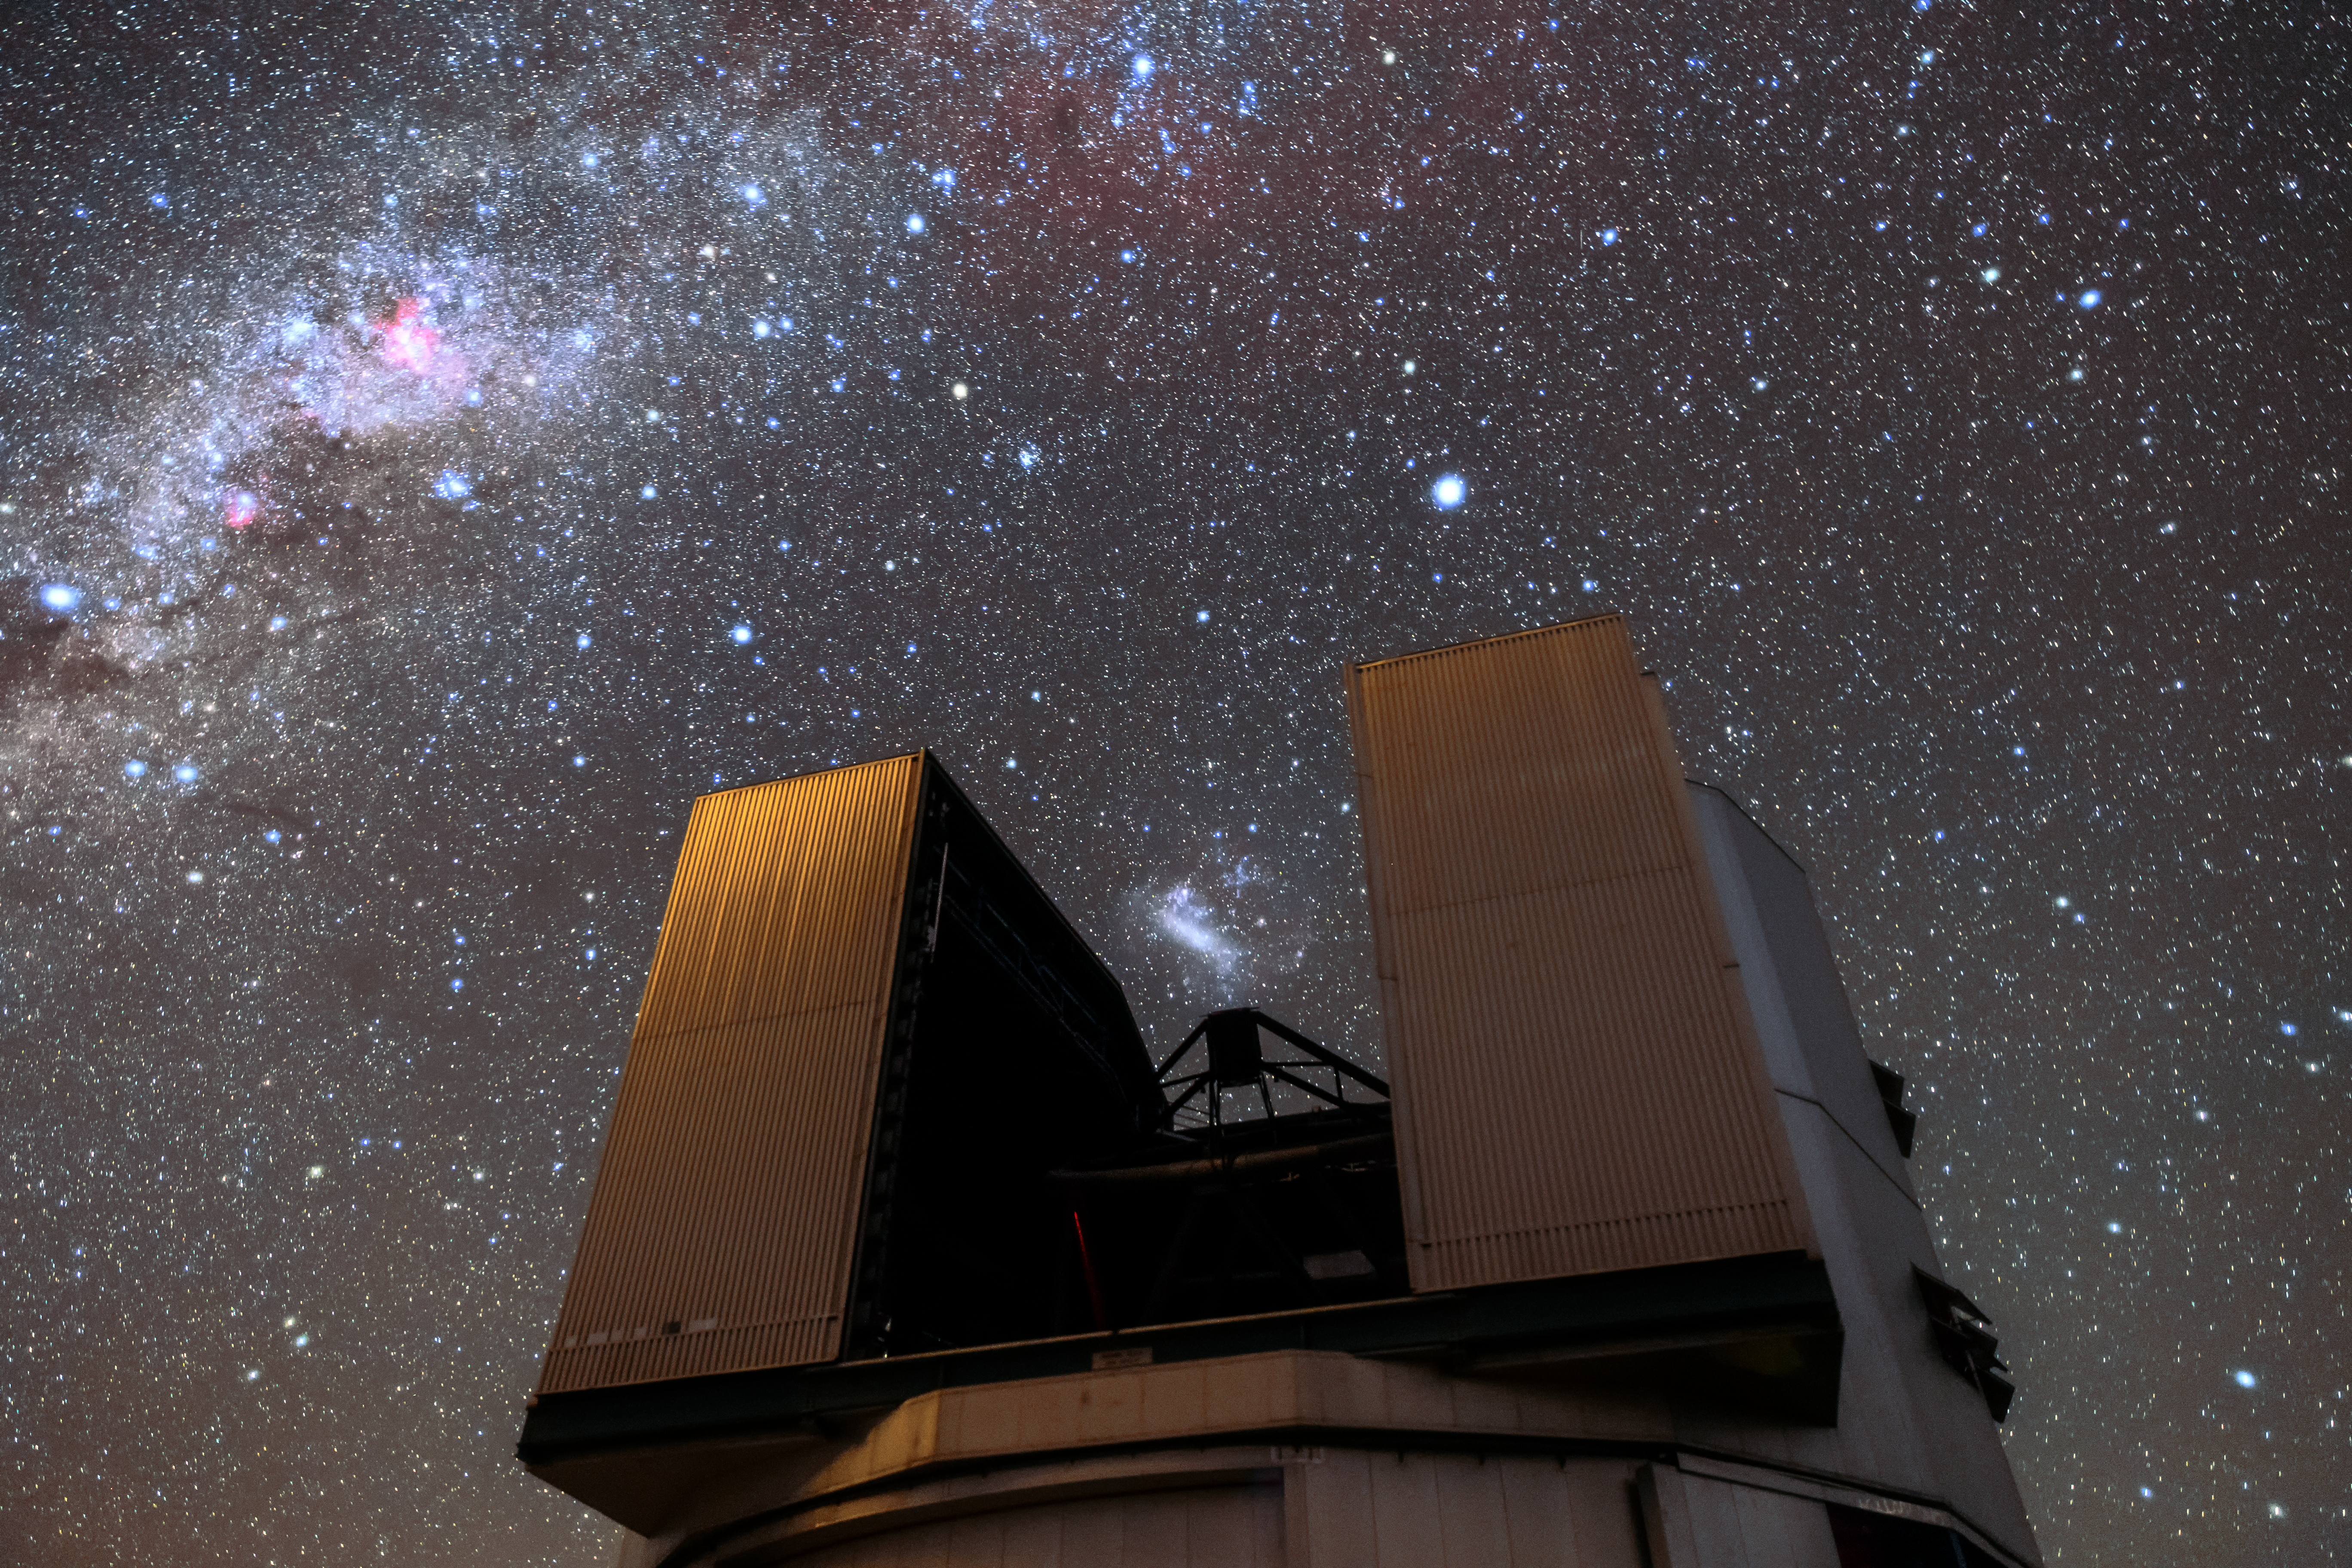

The 'scope of the sky

One of the four Unit Telescopes of ESO's Very Large Telescope (VLT) sits under the sky above its home, the Paranal observatory. Each UT has a main mirror 8.2 metres in diameter, making them some of the largest single-mirror telescopes in the world. Individually, each one can see objects four billion times fainter than what can be seen with the unaided eye, and when used in combination they are still more powerful. The VLT is the world's most advanced optical instrument, and is therefore well placed to make the most of the excellent viewing conditions at Paranal, which has about 300 clear nights per year.

Credit: Sangku Kim/ESO